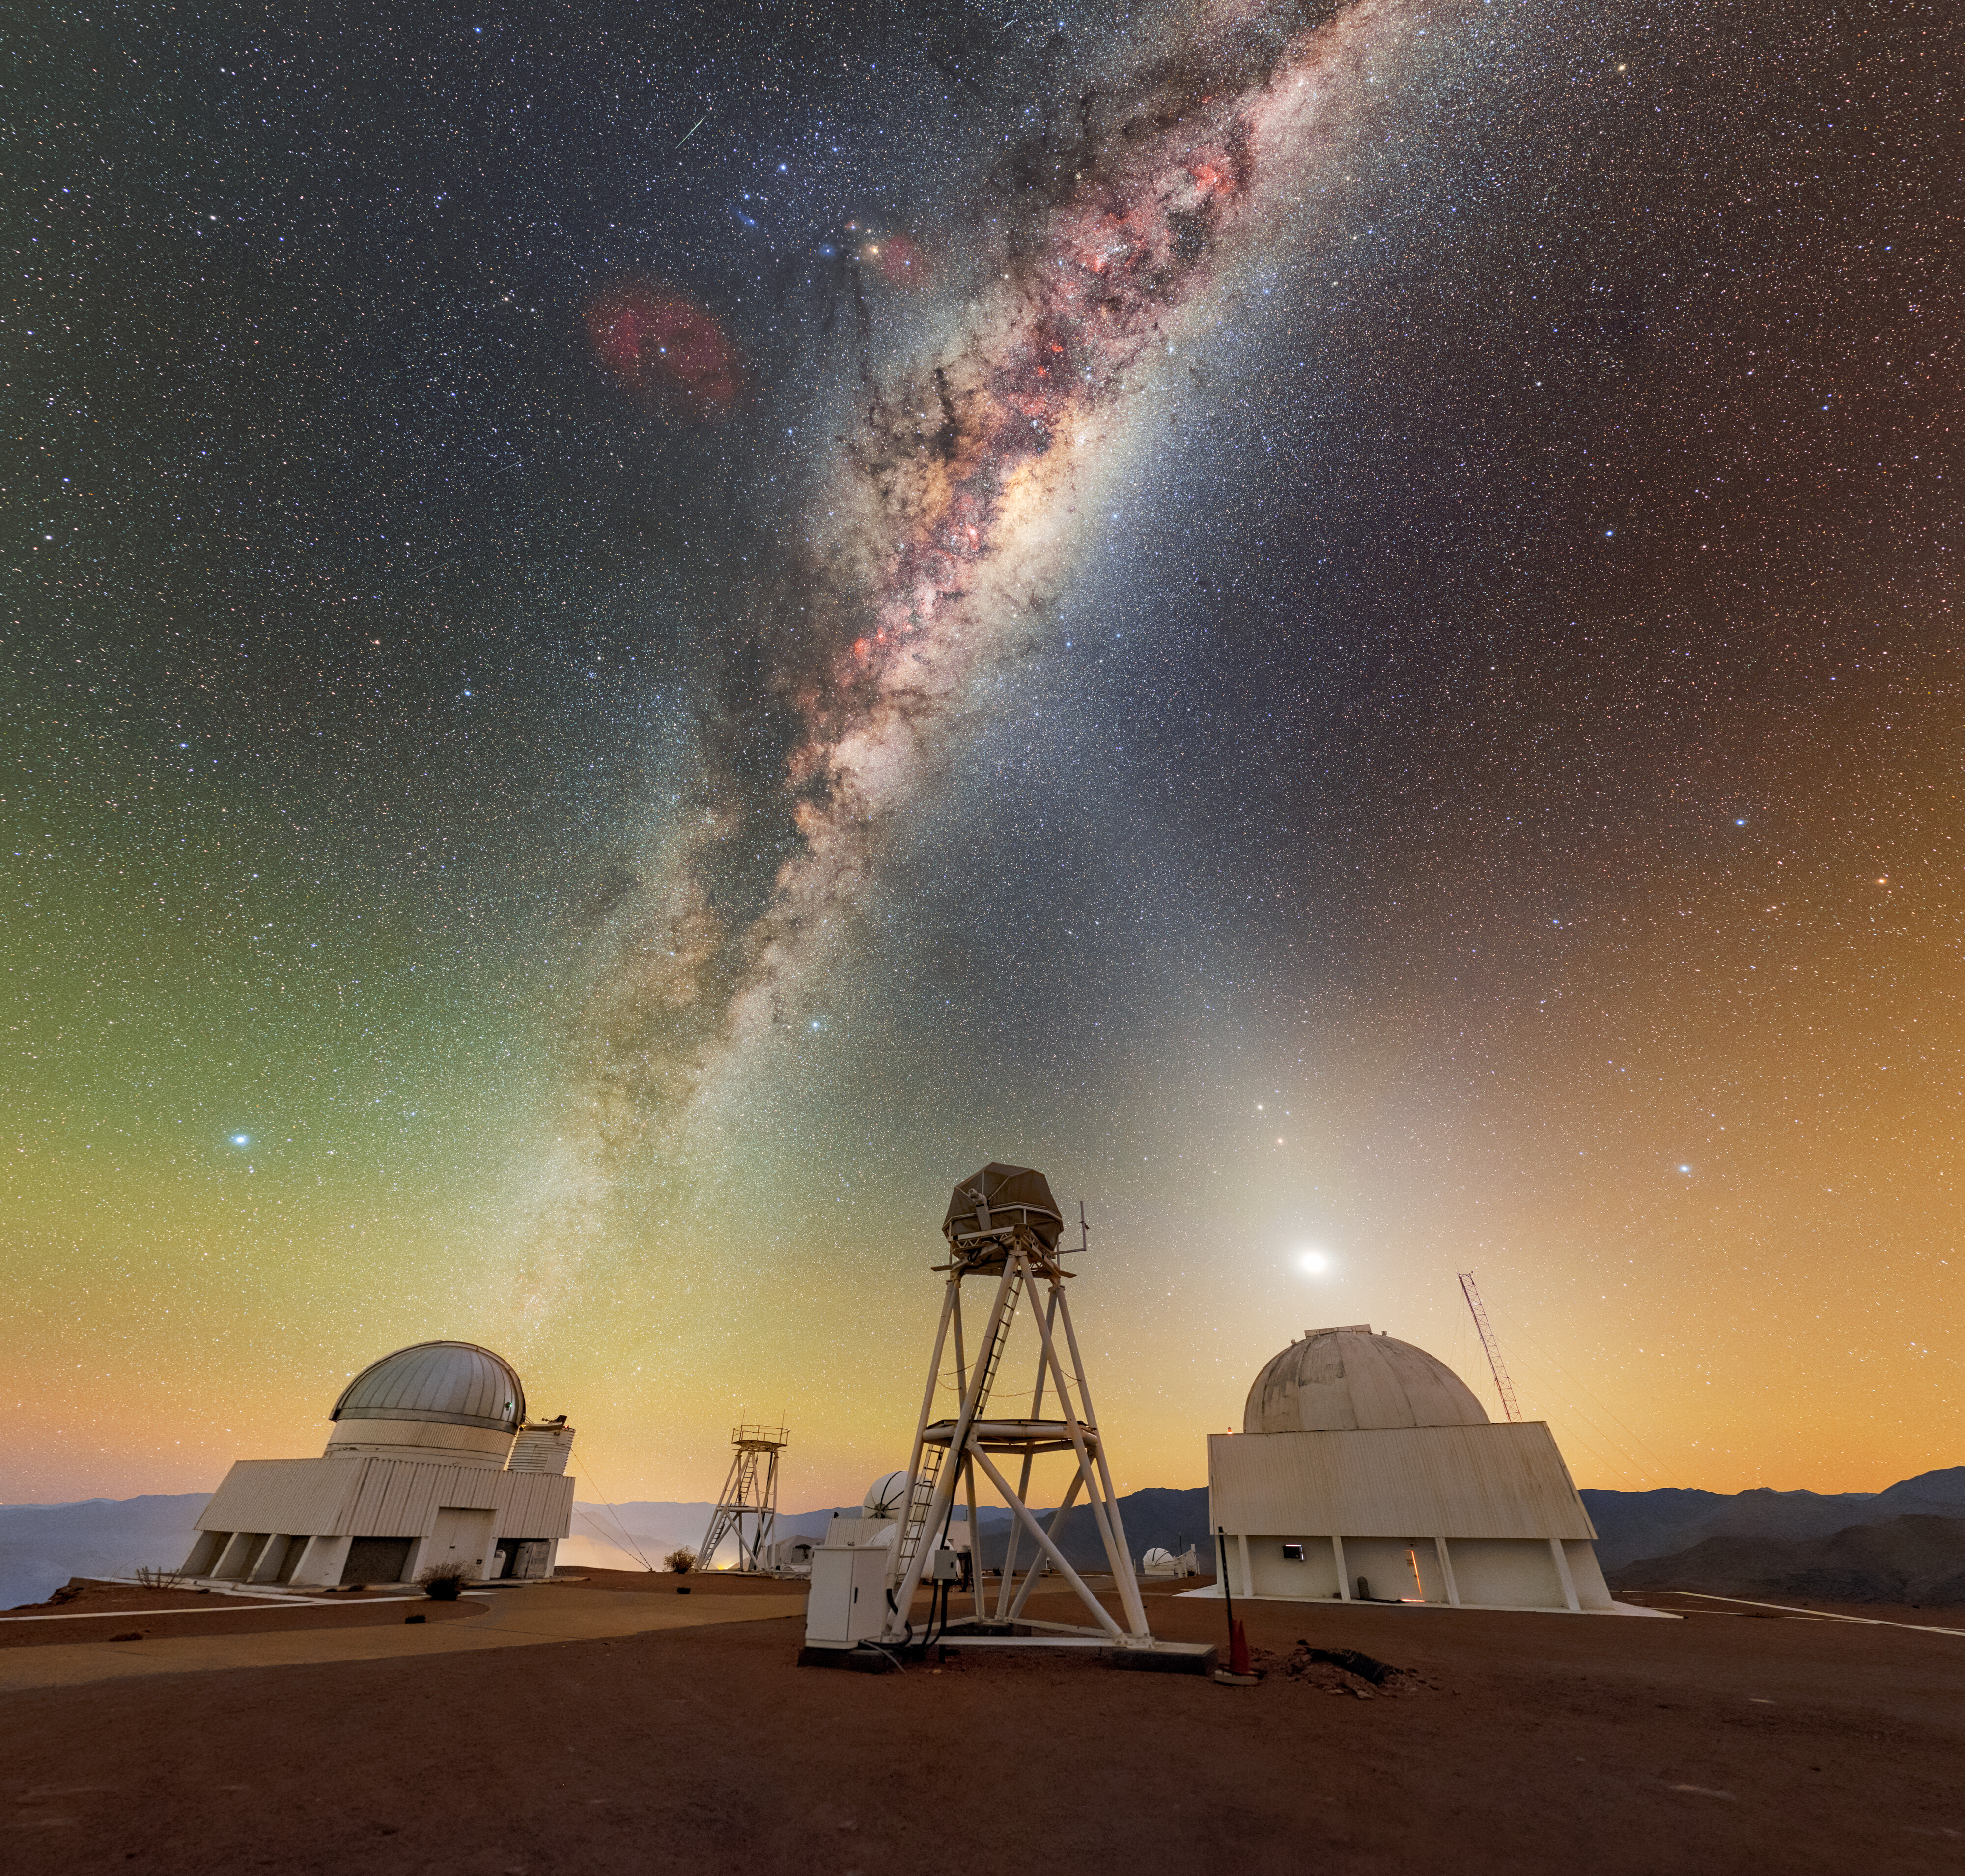

X Marks the Spot

Celestial beams of light formed from both the Milky Way and zodiacal light crisscross above the telescopes of the U.S. National Science Foundation Cerro Tololo Inter-American Observatory (CTIO), a Program of NSF NOIRLab. The US Naval Observatory Deep South Telescope sits on the far left of this image. Moving towards the right, there is also the DIMM1 Seeing Monitor, the CHilean Automatic Supernova sEarch dome (CHASE), the UBC Southern Observatory, and the Planetary Defense 1.0-meter Telescope. These represent only a subset of the nearly 40 telescopes at CTIO, so this celestial X truly marks the spot of a treasure trove of discovery!

Many of the telescopes pictured here have specialized purposes on behalf of their sponsors. For example, the UBC Southern Observatory 0.35-meter (1.15-foot) telescope was made specifically for the site-testing campaign of the Thirty Meter Telescope. Today, it is used by the University of British Columbia in Canada for research on transiting exoplanets and space debris. Another specialized telescope at CTIO is the Planetary Defense 1.0-meter Telescope, operated by the University of North Carolina and the Astronomical Research Institute. This telescope conducts southern-sky astrometric follow-up observations of Near-Earth Asteroids (NEAs).

This photo was taken as part of the NOIRLab 2022 Photo Expedition to all the NOIRLab sites. Petr Horálek, the photographer, is a NOIRLab Audiovisual Ambassador.

Credit: CTIO/NOIRLab/NSF/AURA/P. Horálek (Institute of Physics in Opava)